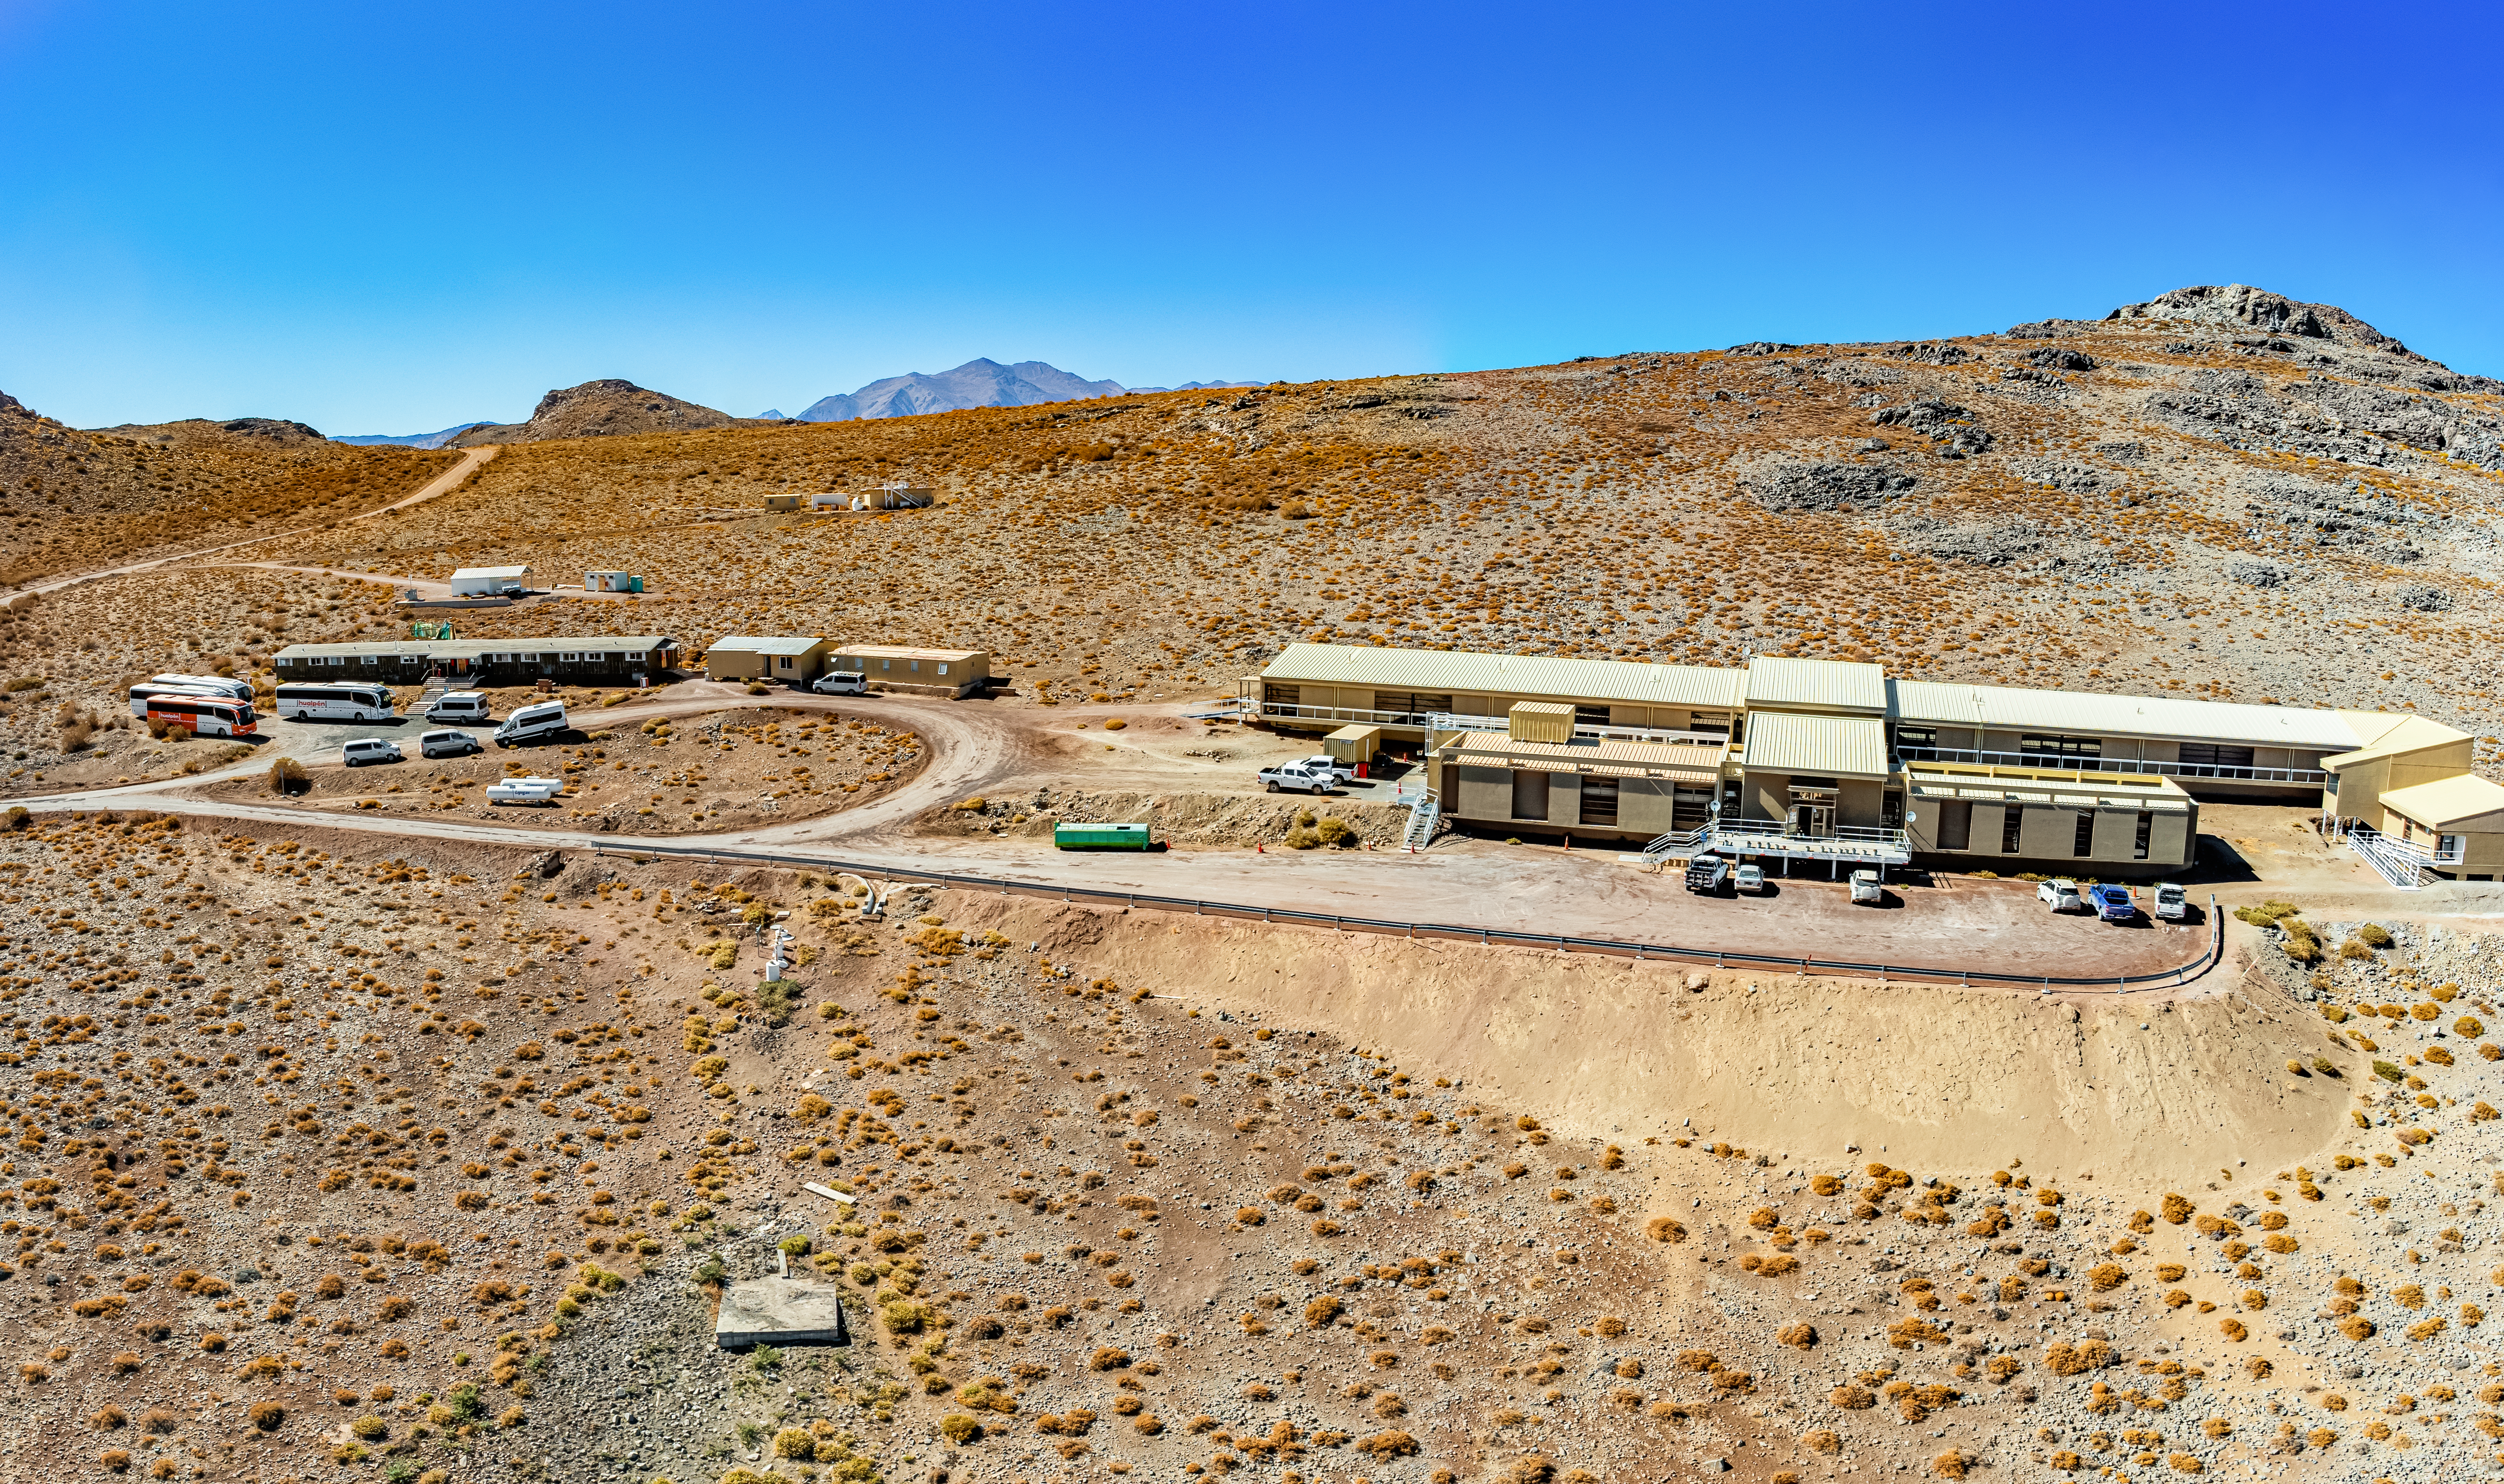

Dining Dorm Building on Cerro Pachón

A stitched aerial panorama of the dining dorm building and hotel on Cerro Pachón.

Credit: NOIRLab/NSF/AURA/T. Matsopoulos